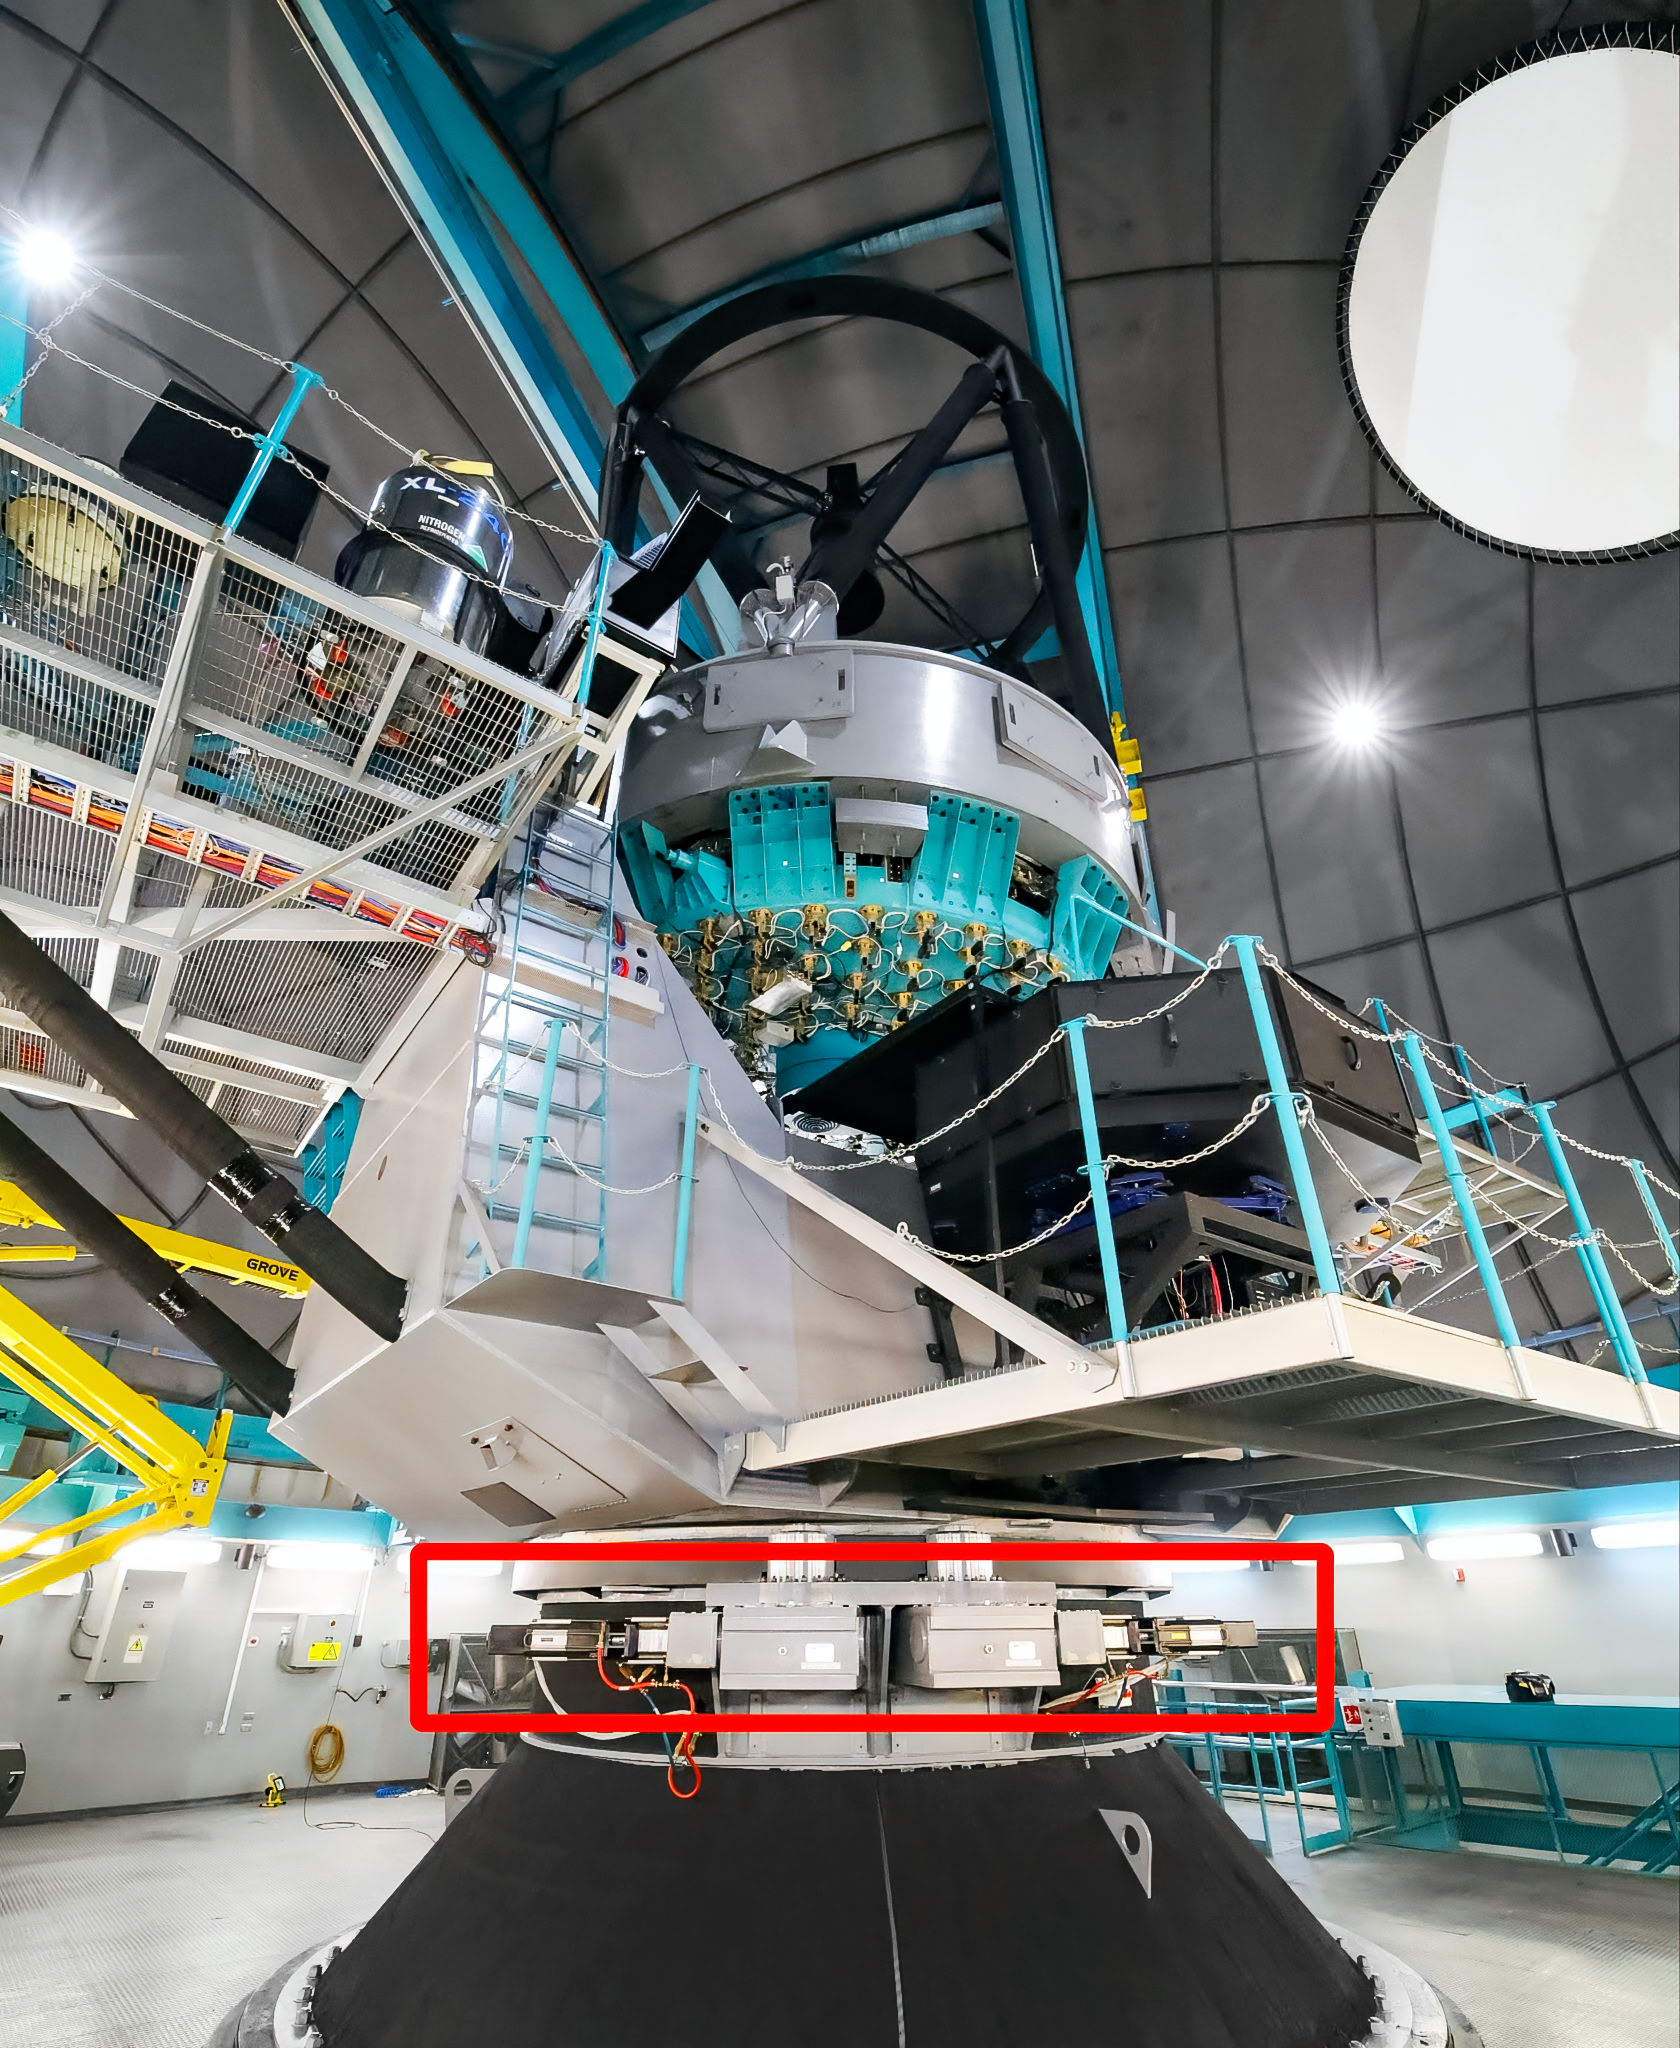

SOAR Azimuth Drives

The SOAR Telescope with two of its four azimuth drives indicated in the red rectangle.

Credit: CTIO/NOIRLab/NSF/AURA